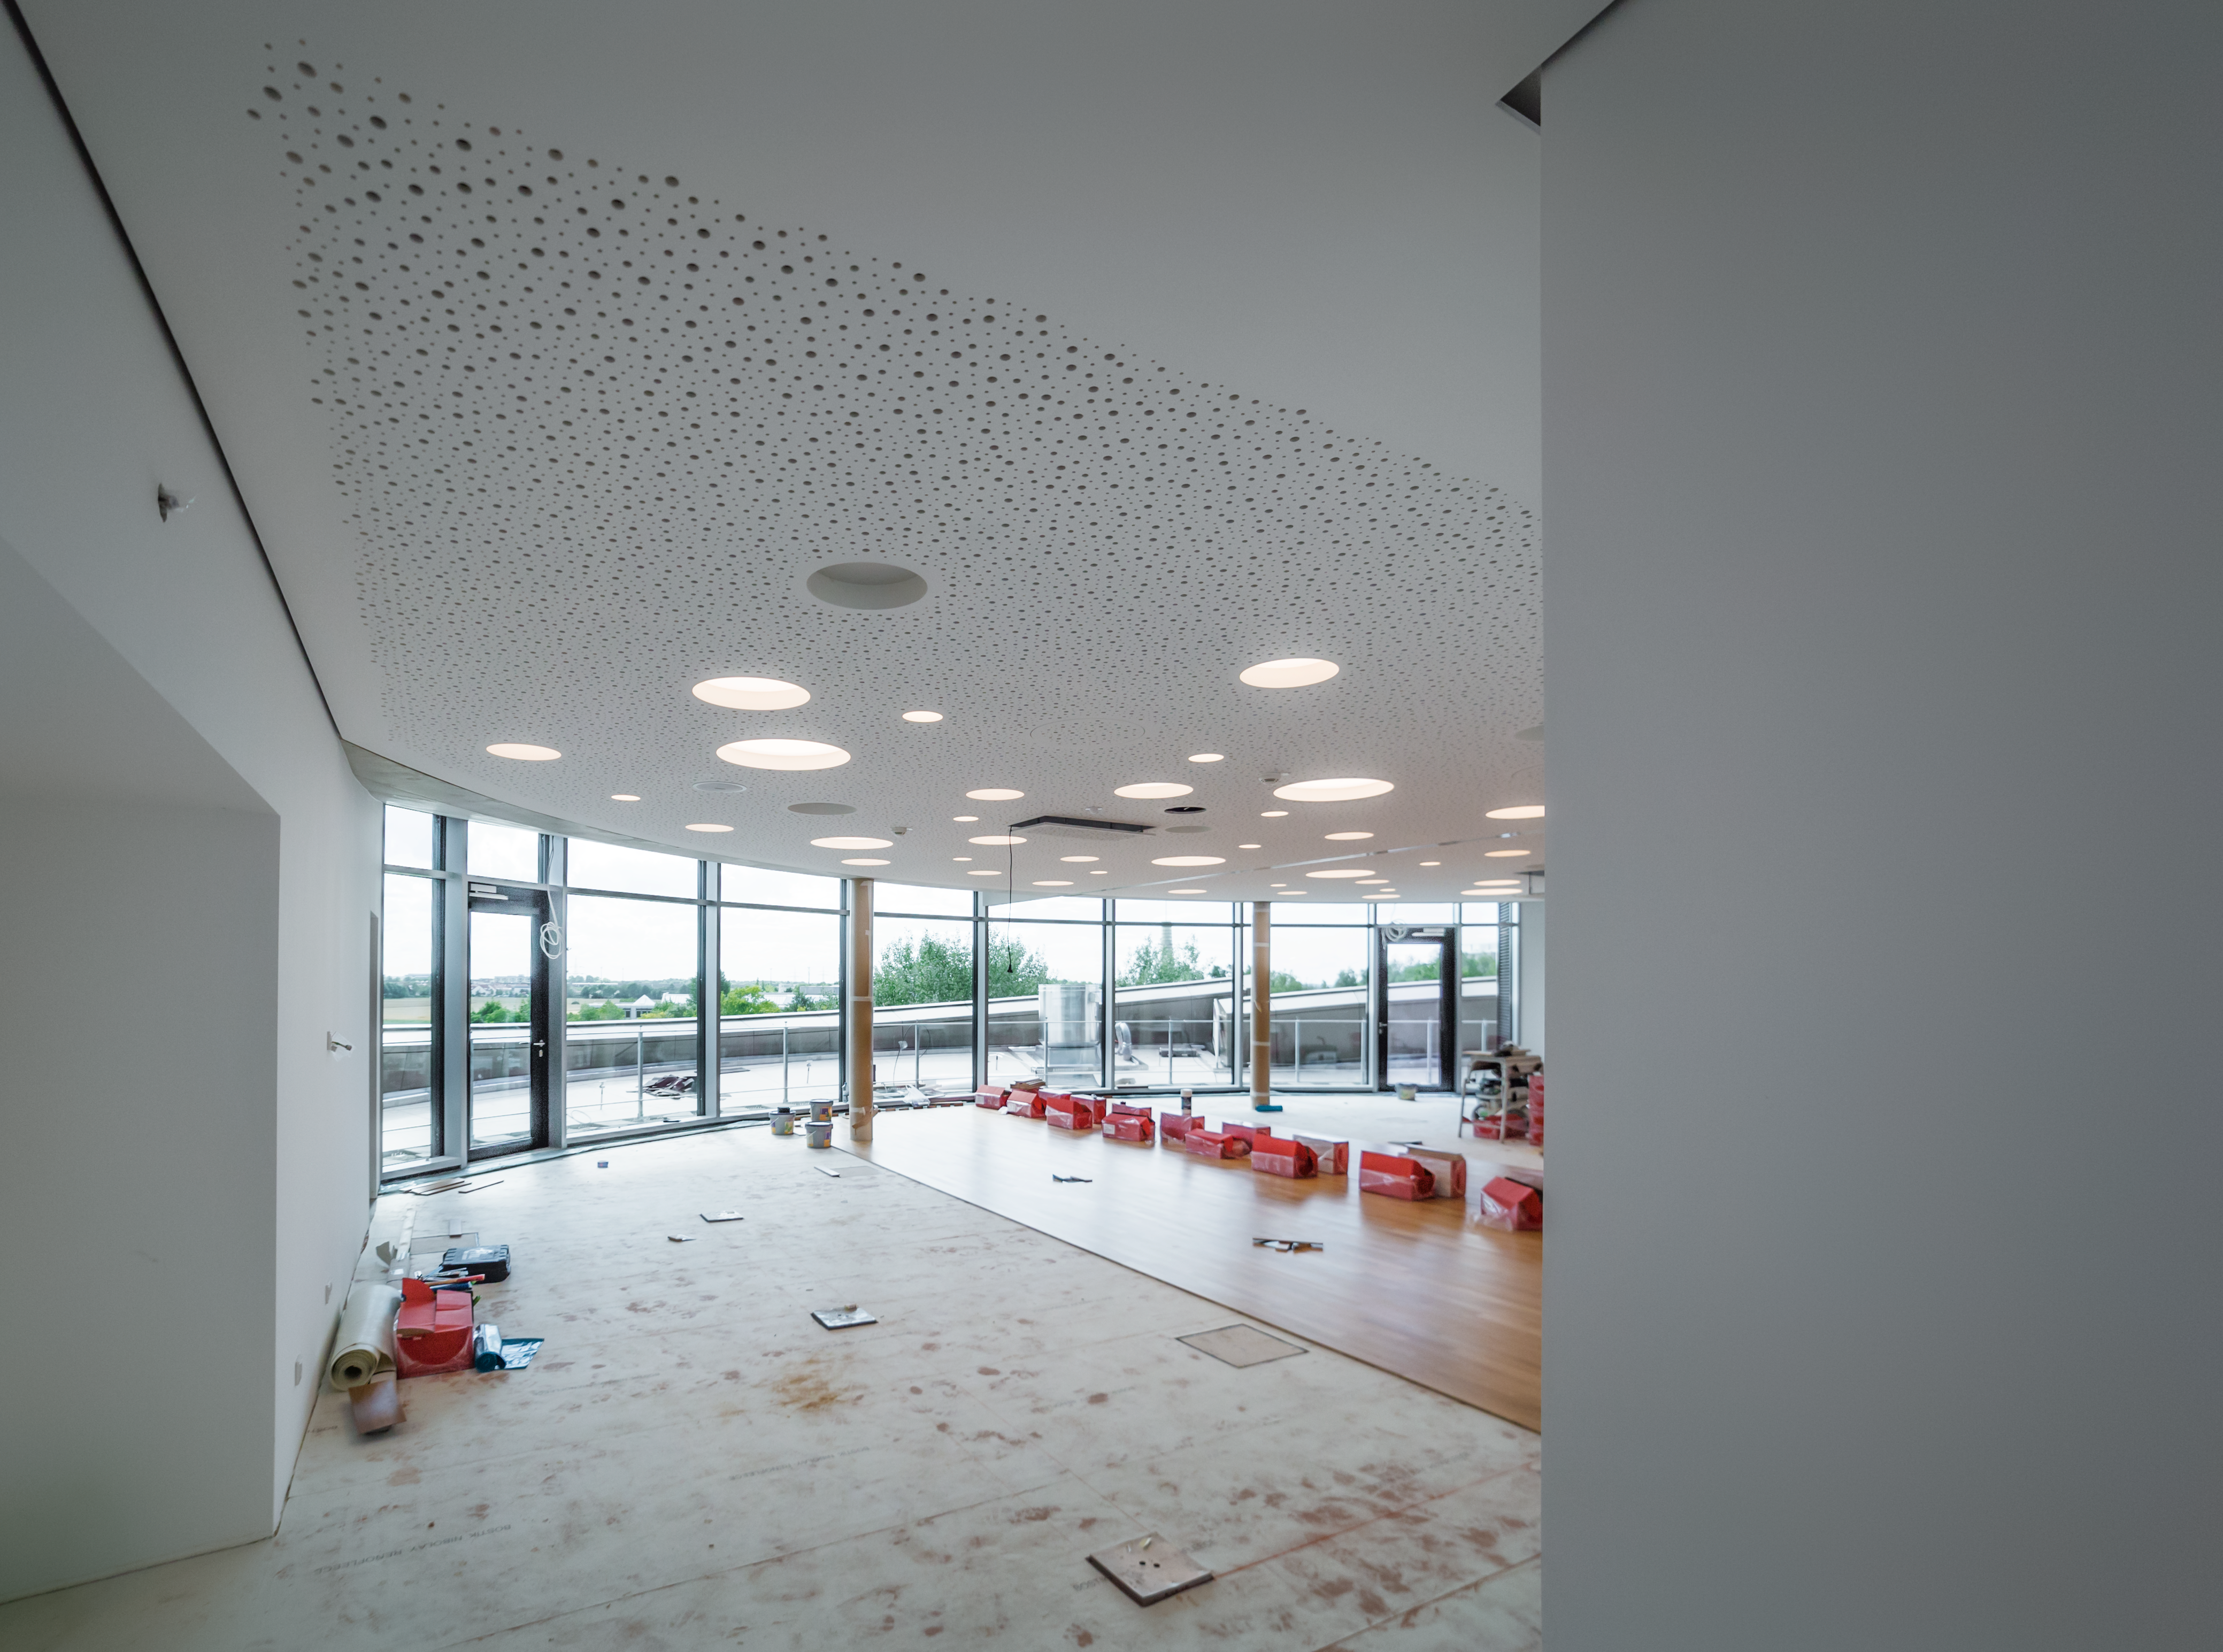

A glance at the ESO Supernova seminar room

The construction in the seminar room at the ESO Supernova is rapidly moving. The beautiful view to the exterior is just outstanding.

Credit: P. Horálek/ESO